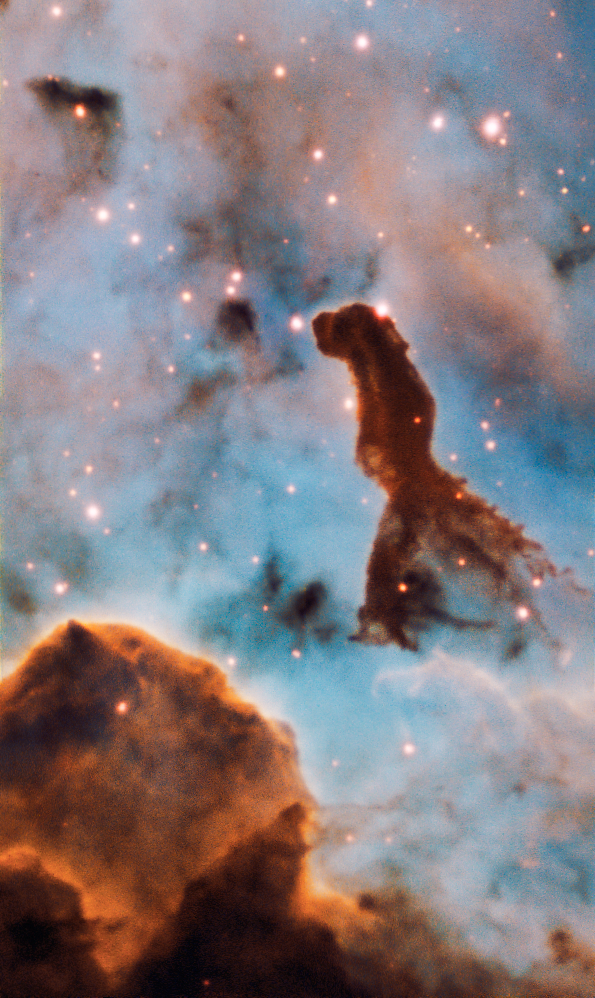

Star cluster Trumpler 14

This pillar is part of the massive star cluster Trumpler 14, within the Carina Nebula, 7500 light-years away. The image was taken by the MUSE instrument, mounted on ESO’s Very Large Telescope.

Credit: ESO/A. McLeod